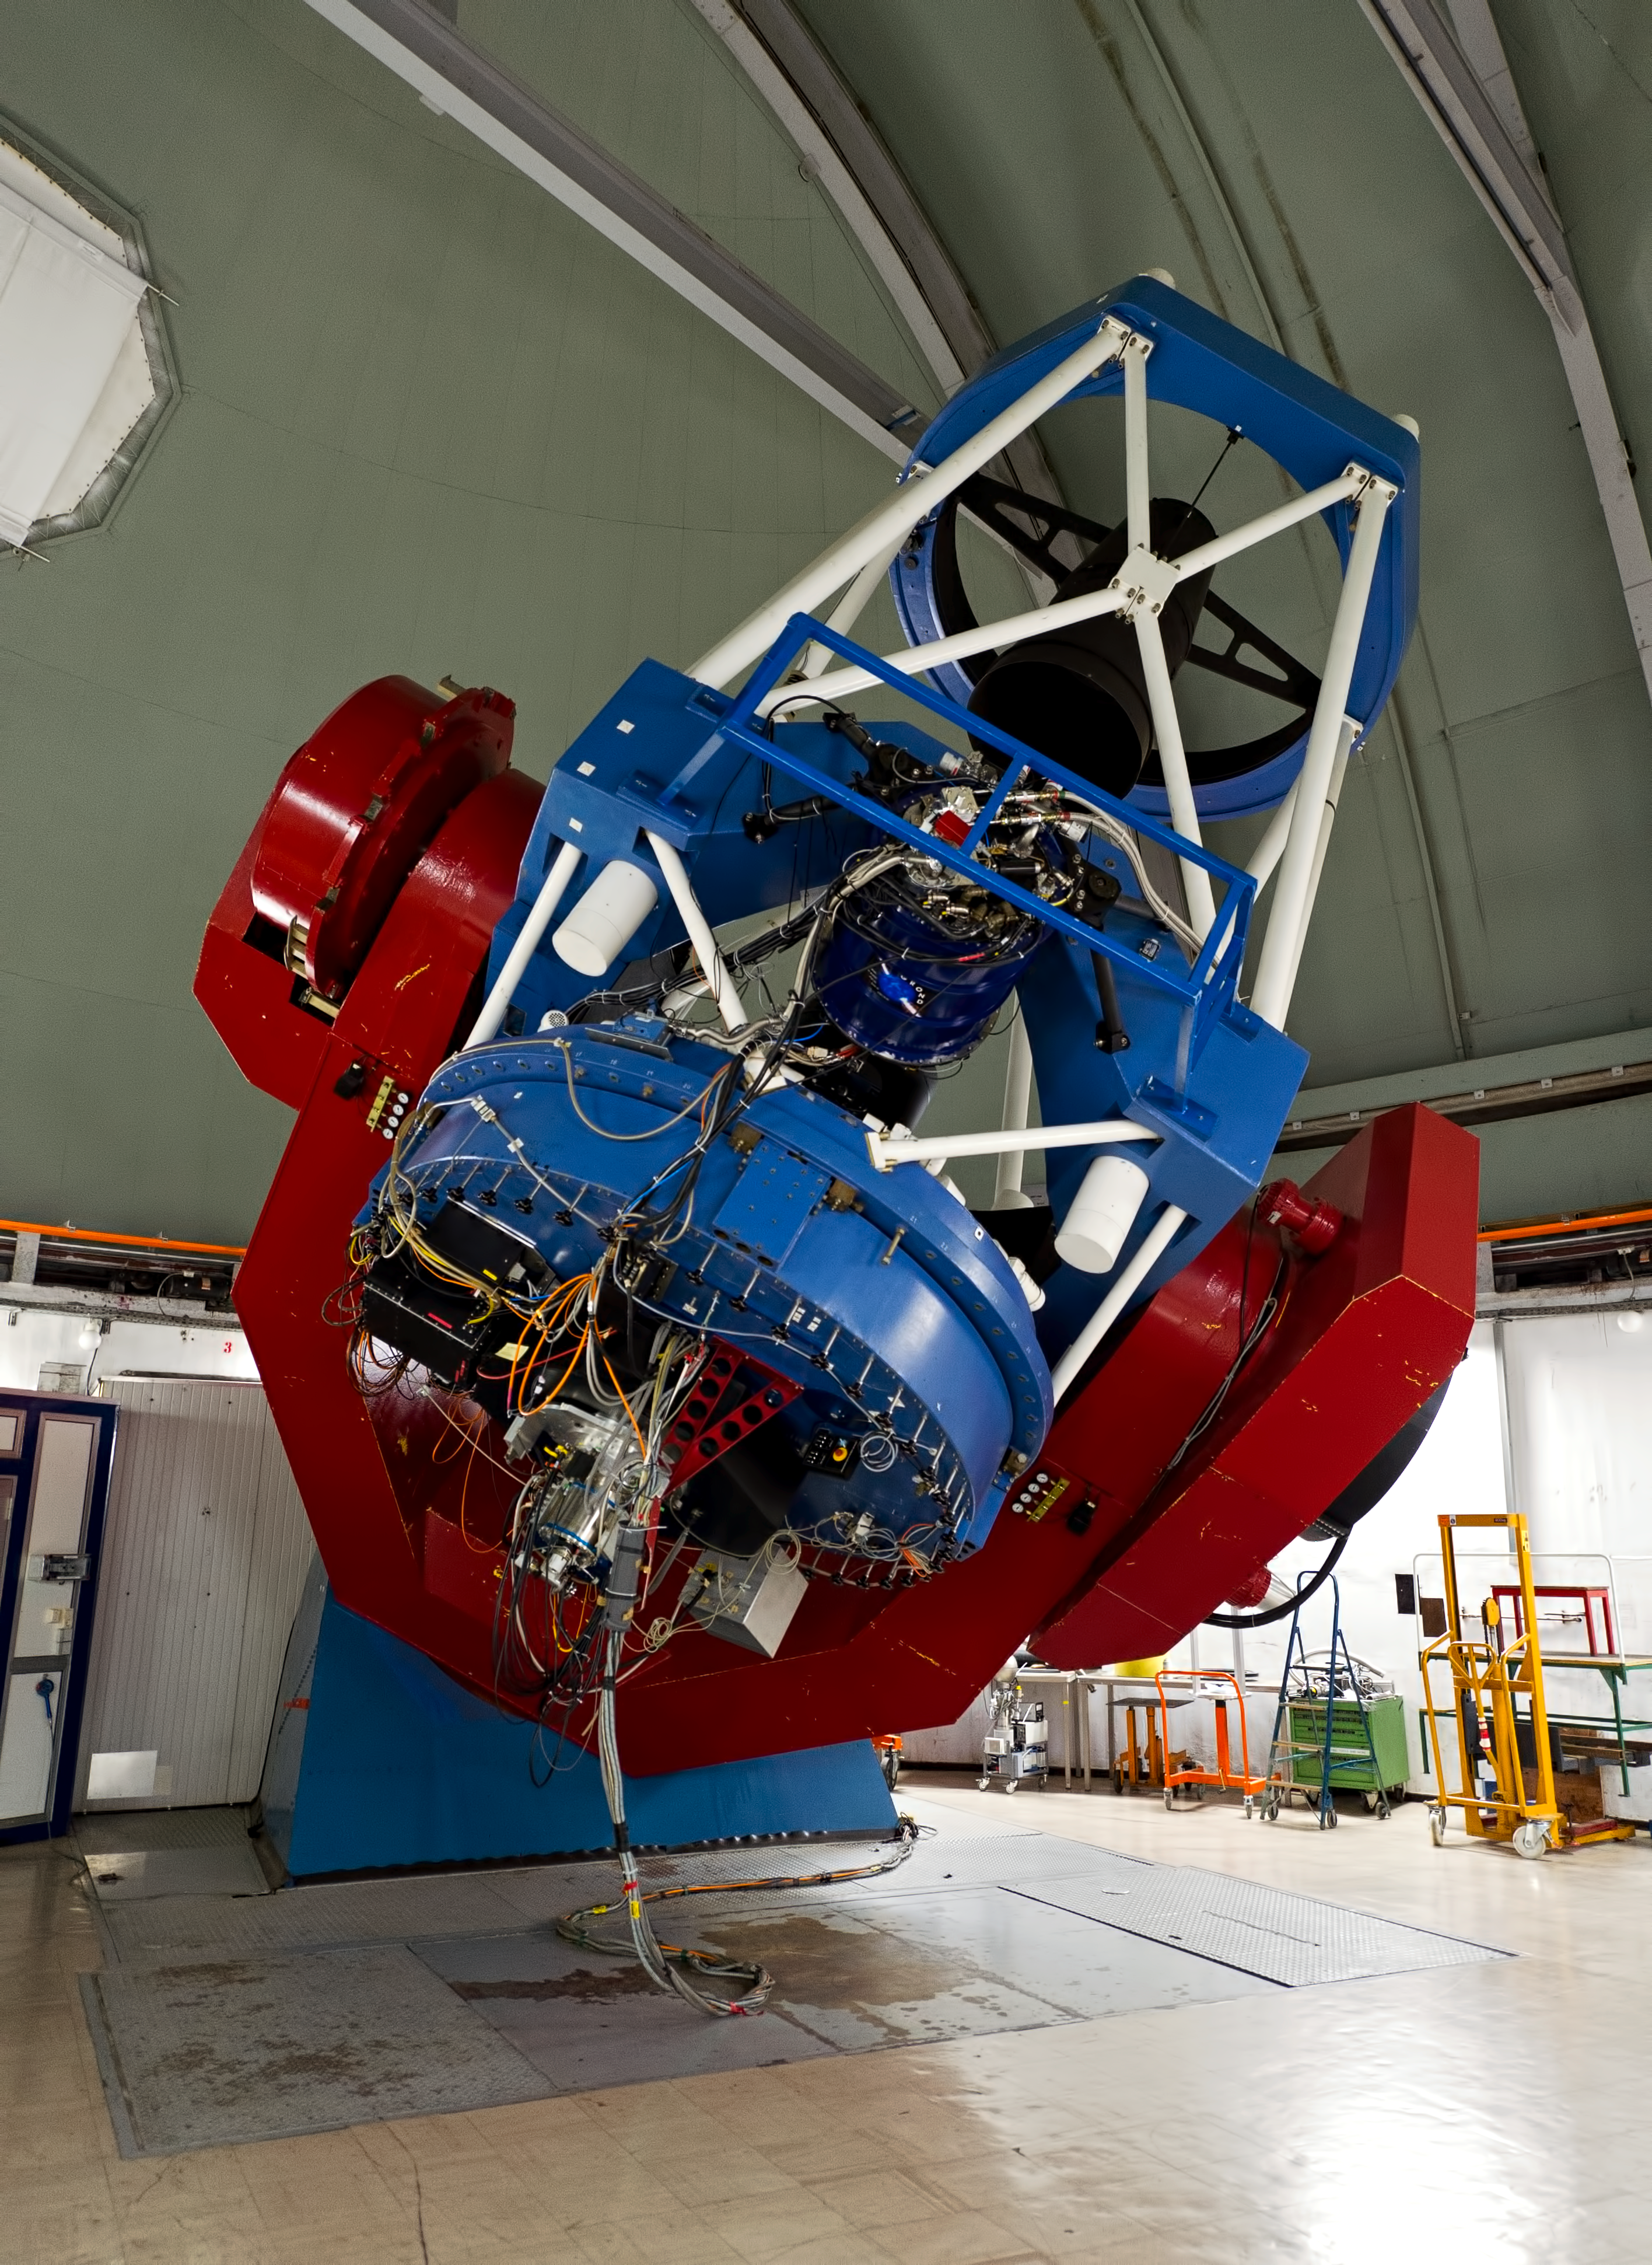

Shared time

MPG/ESO 2.2-metre telescope time was shared between MPI and ESO Observers.

Credit: ESO/José Francisco Salgado (josefrancisco.org)